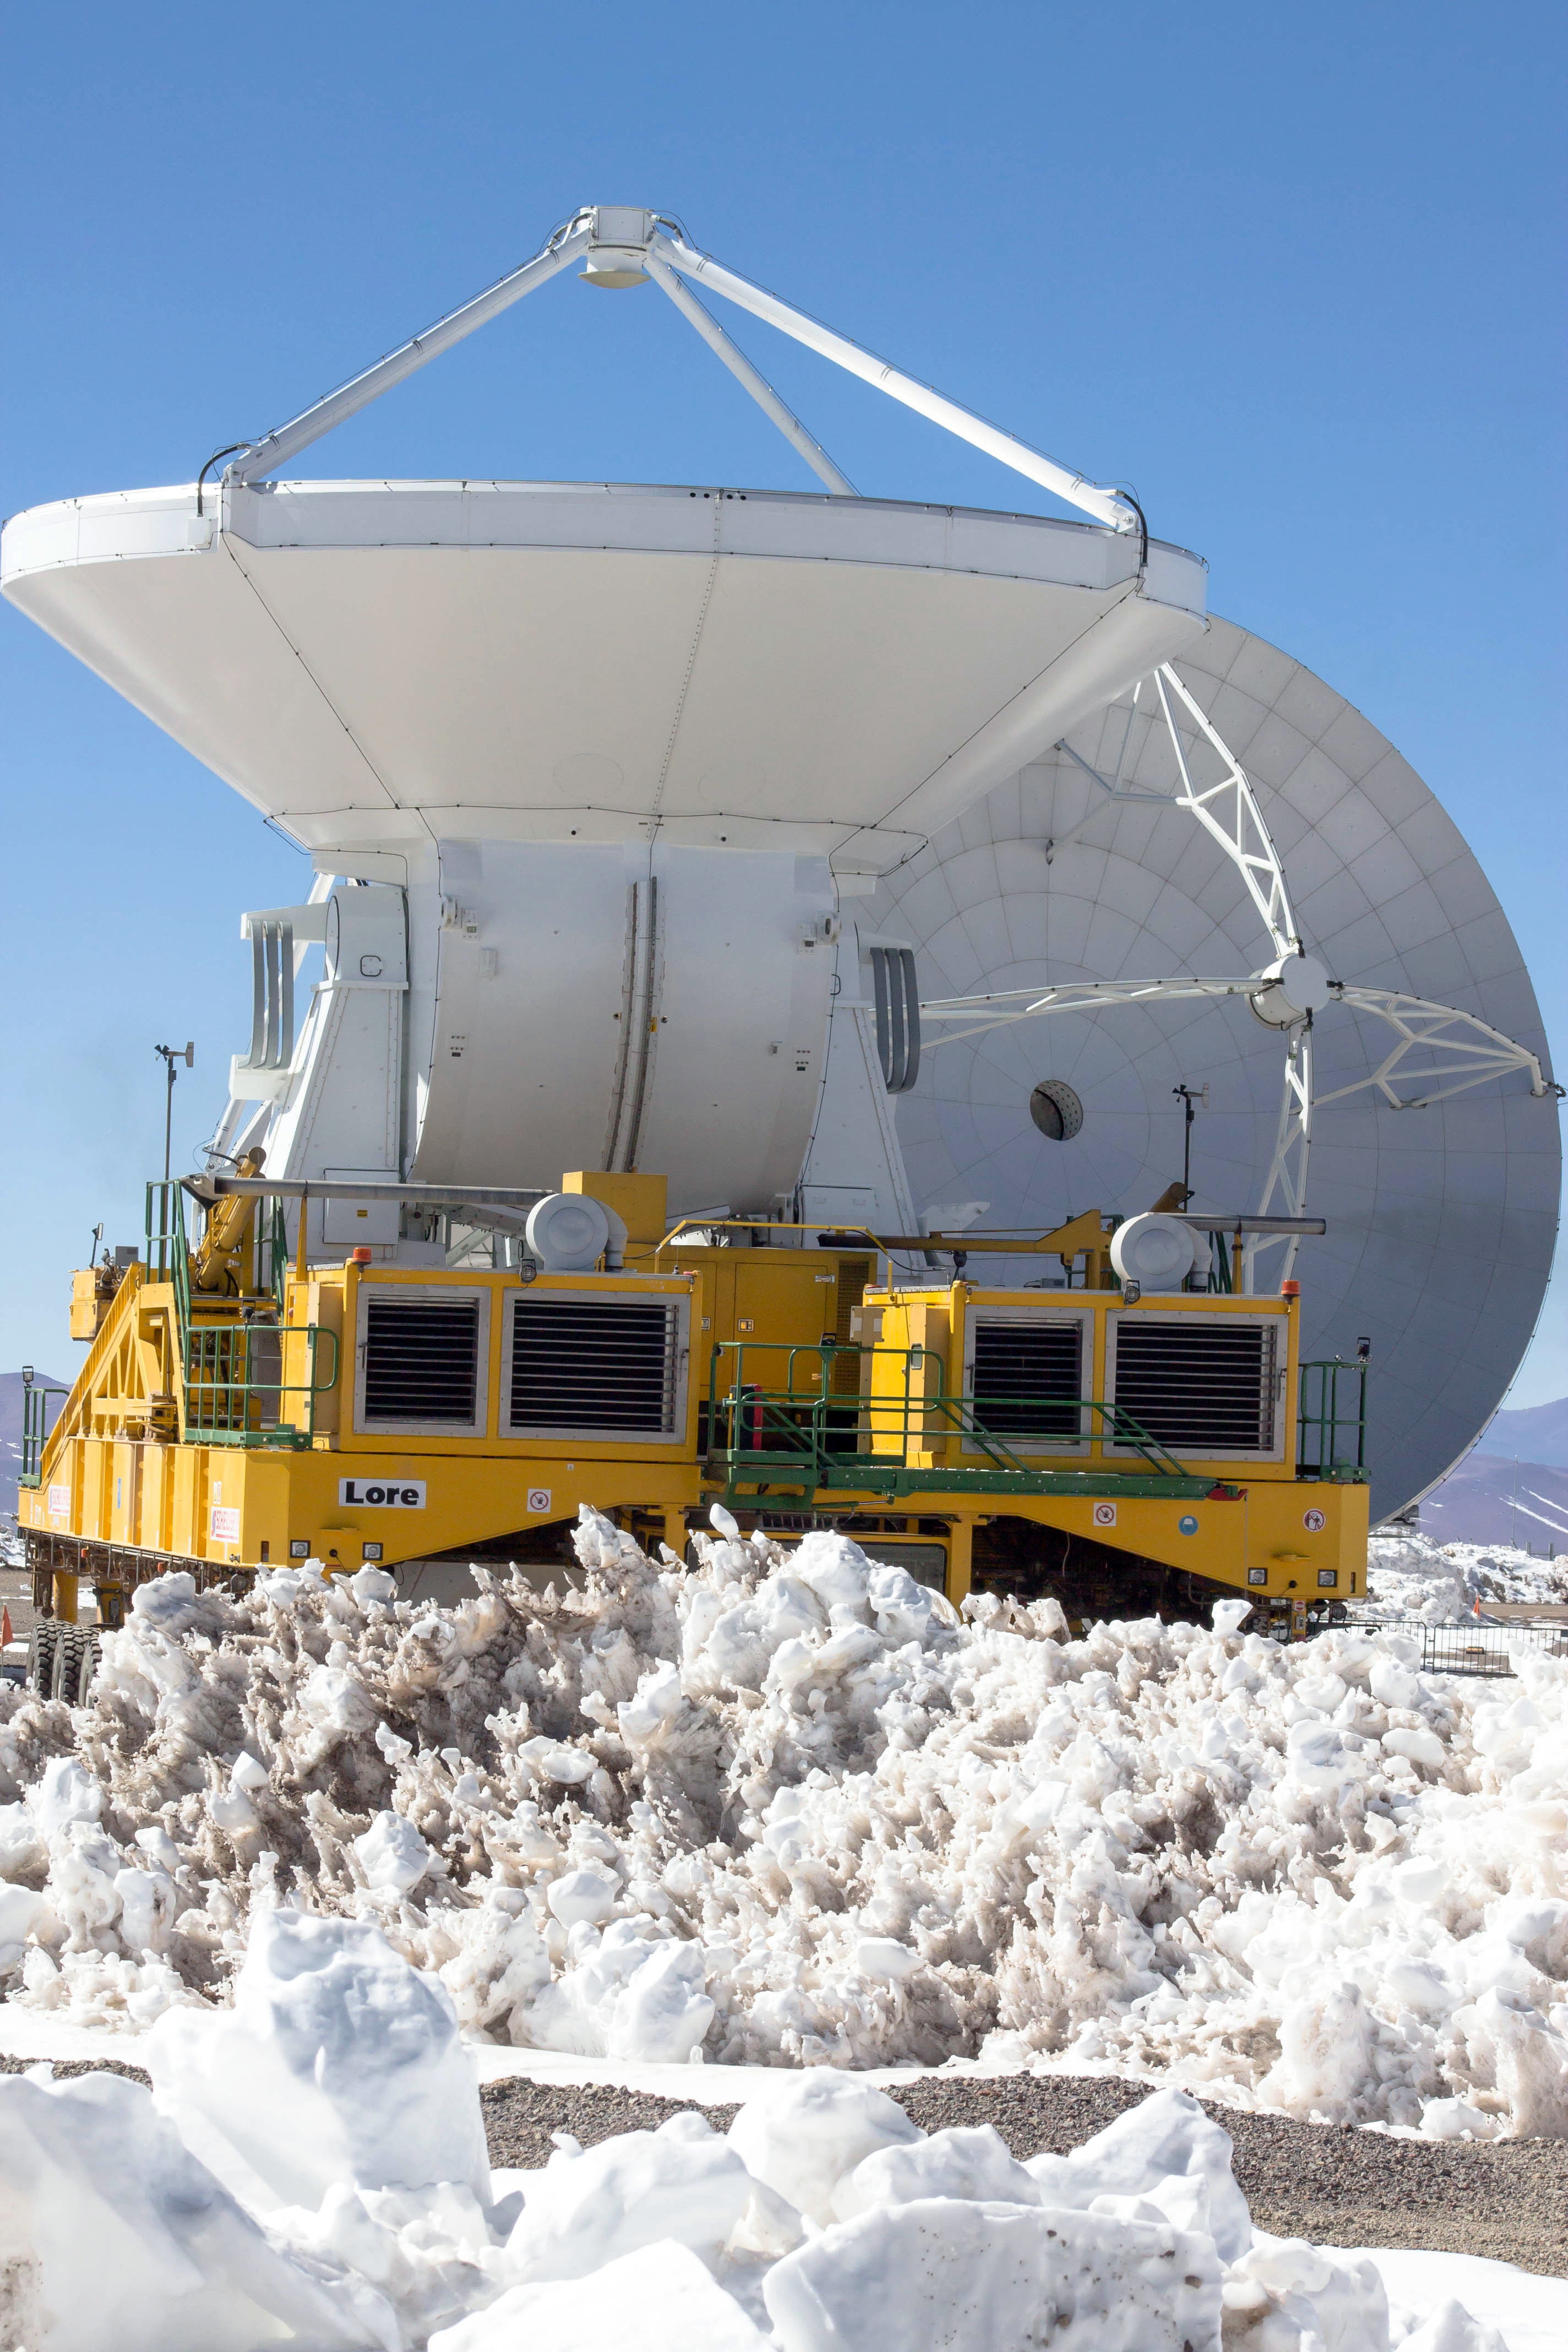

Sometimes it is difficult

Sometimes it is difficult to think that there is precipitation in the driest desert in the world. But during January and February the Andes Mountain Range blocks the passage of large masses of humid air from the Amazon, causing rain and snow. Despite inclement weather, ALMA operations do their best to meet the annual schedule of approximately 4,000 hours of observation.

Credit: Juan Carlos Rojas - ALMA (ESO / NAOJ / NRAO)